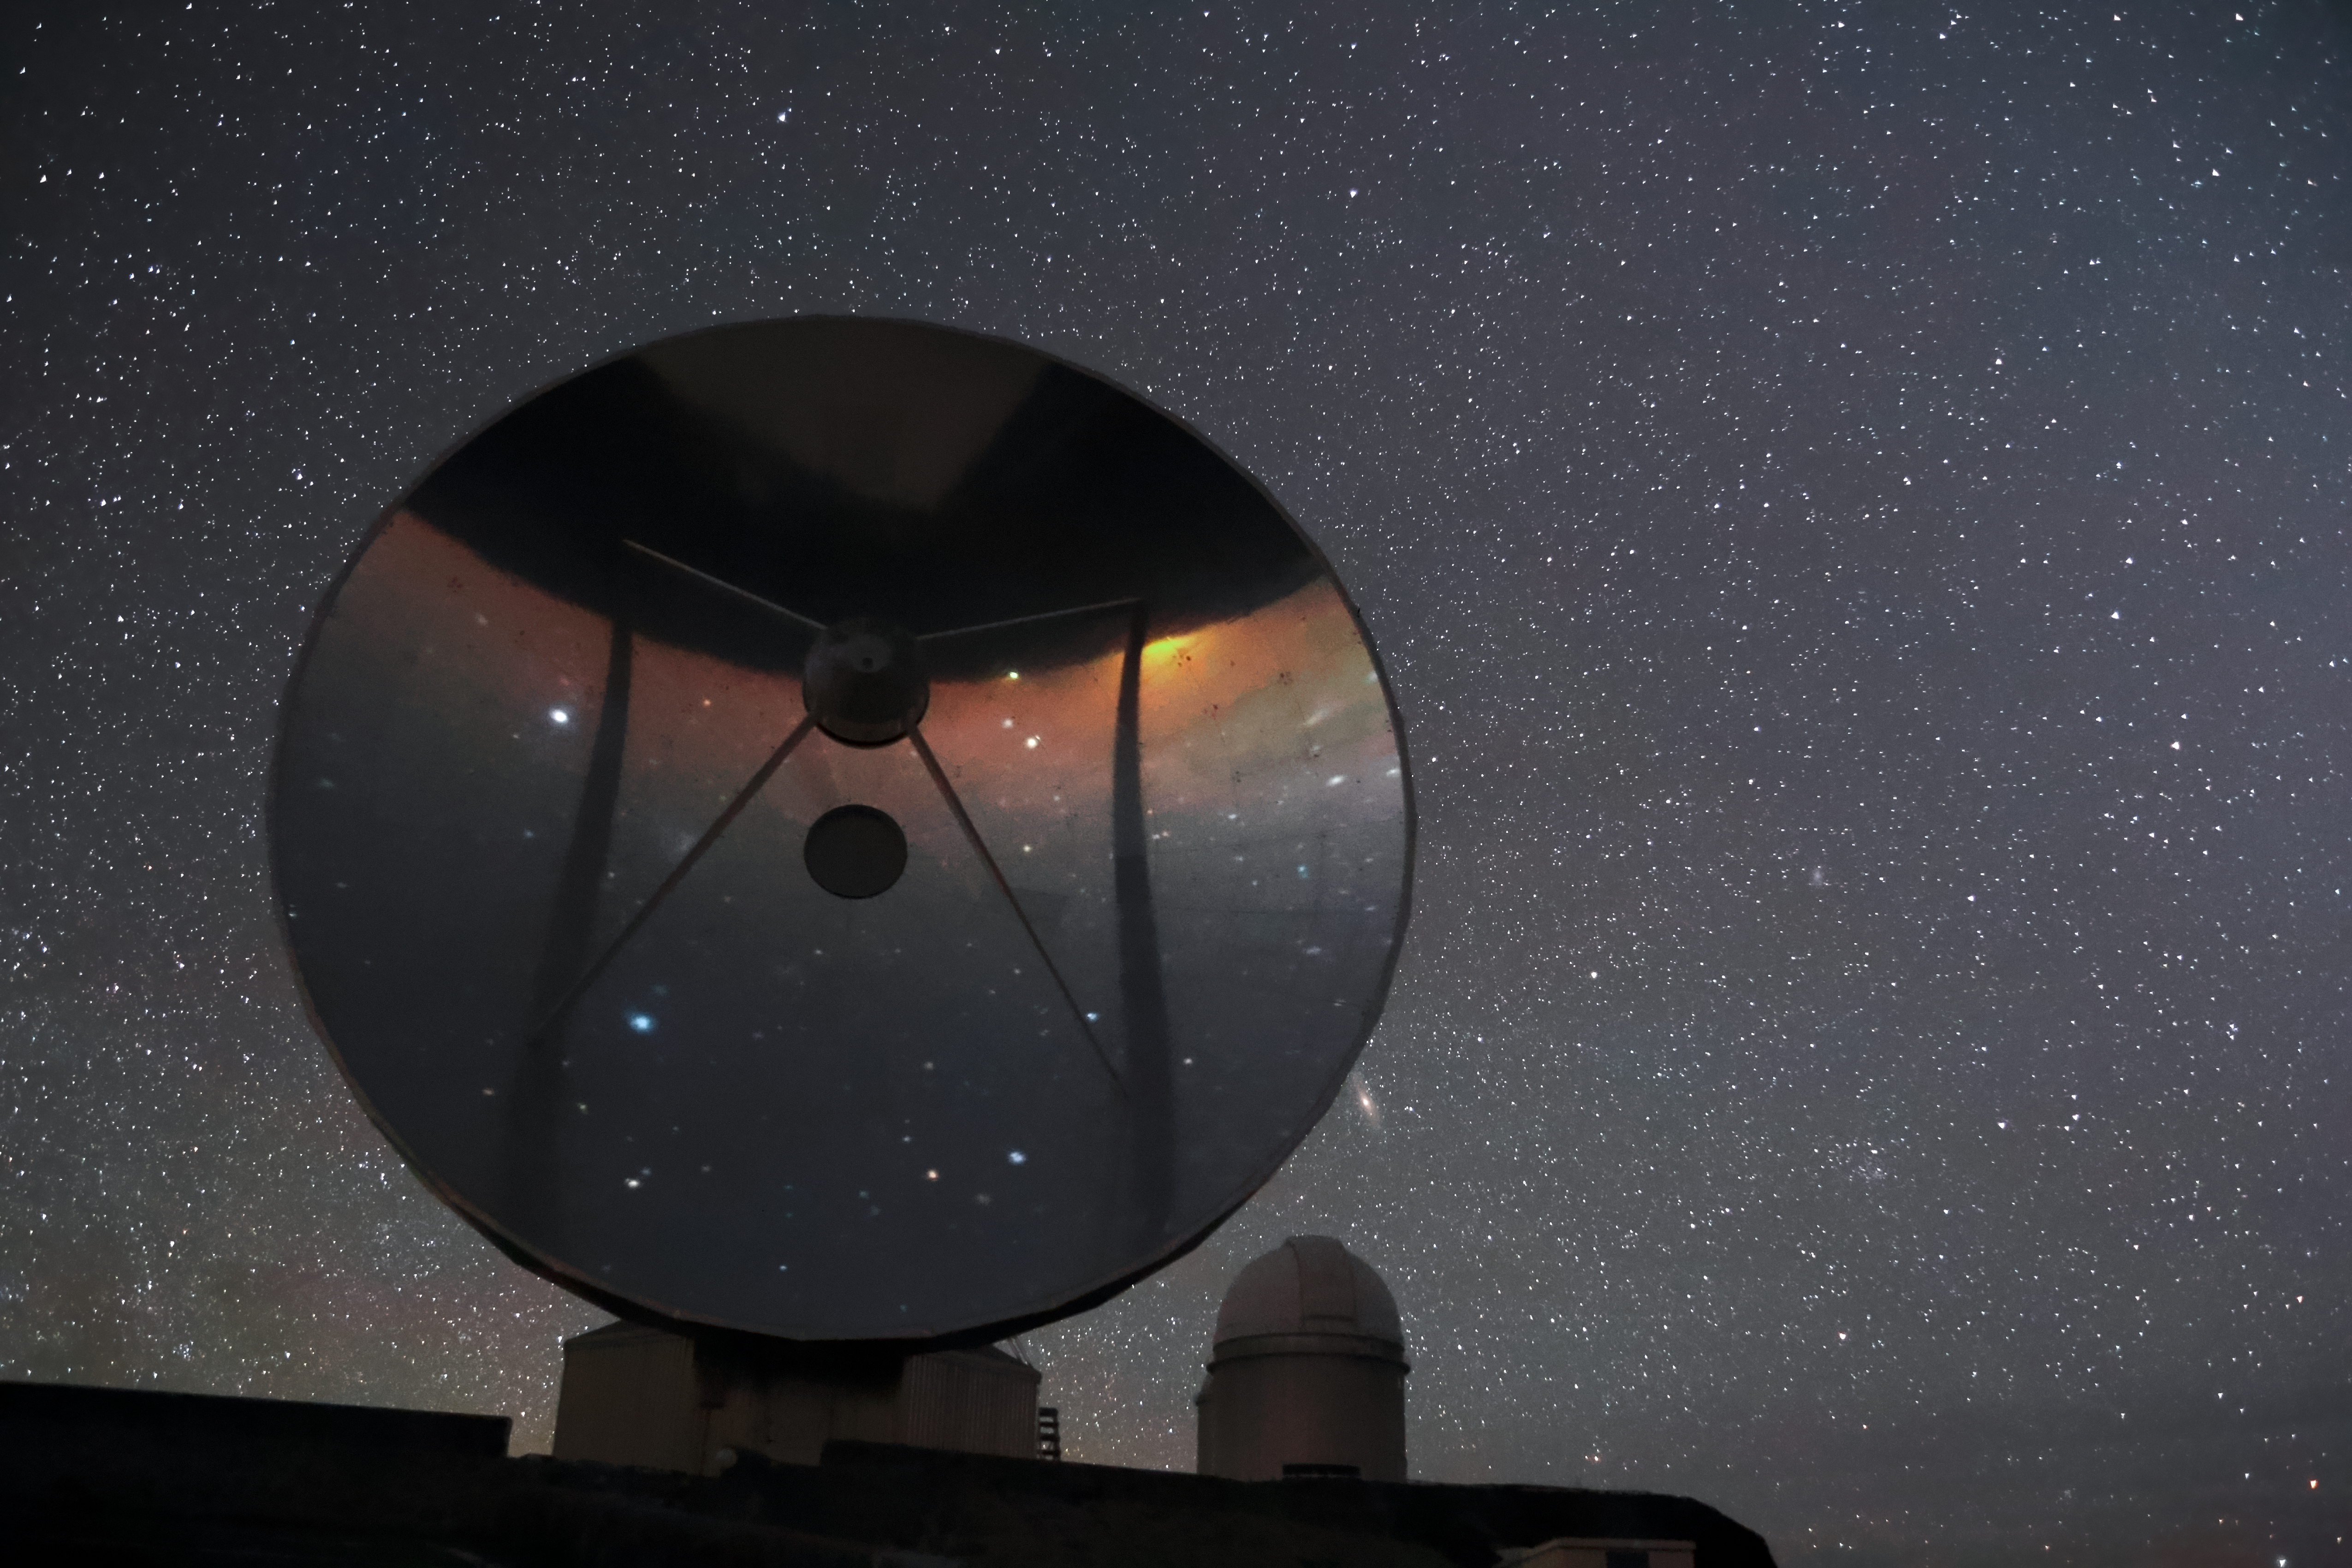

SEST and Andromeda

The star studded night sky above ESO's La Silla Observatory is seen reflected in the imposing 15-metre dish of the decommissioned Swedish-ESO Submillimetre Telescope (SEST). To the right, above the dome of ESO's 3.6-metre telescope, the Andromeda Galaxy peeks out.

Credit: ESO/F. Char